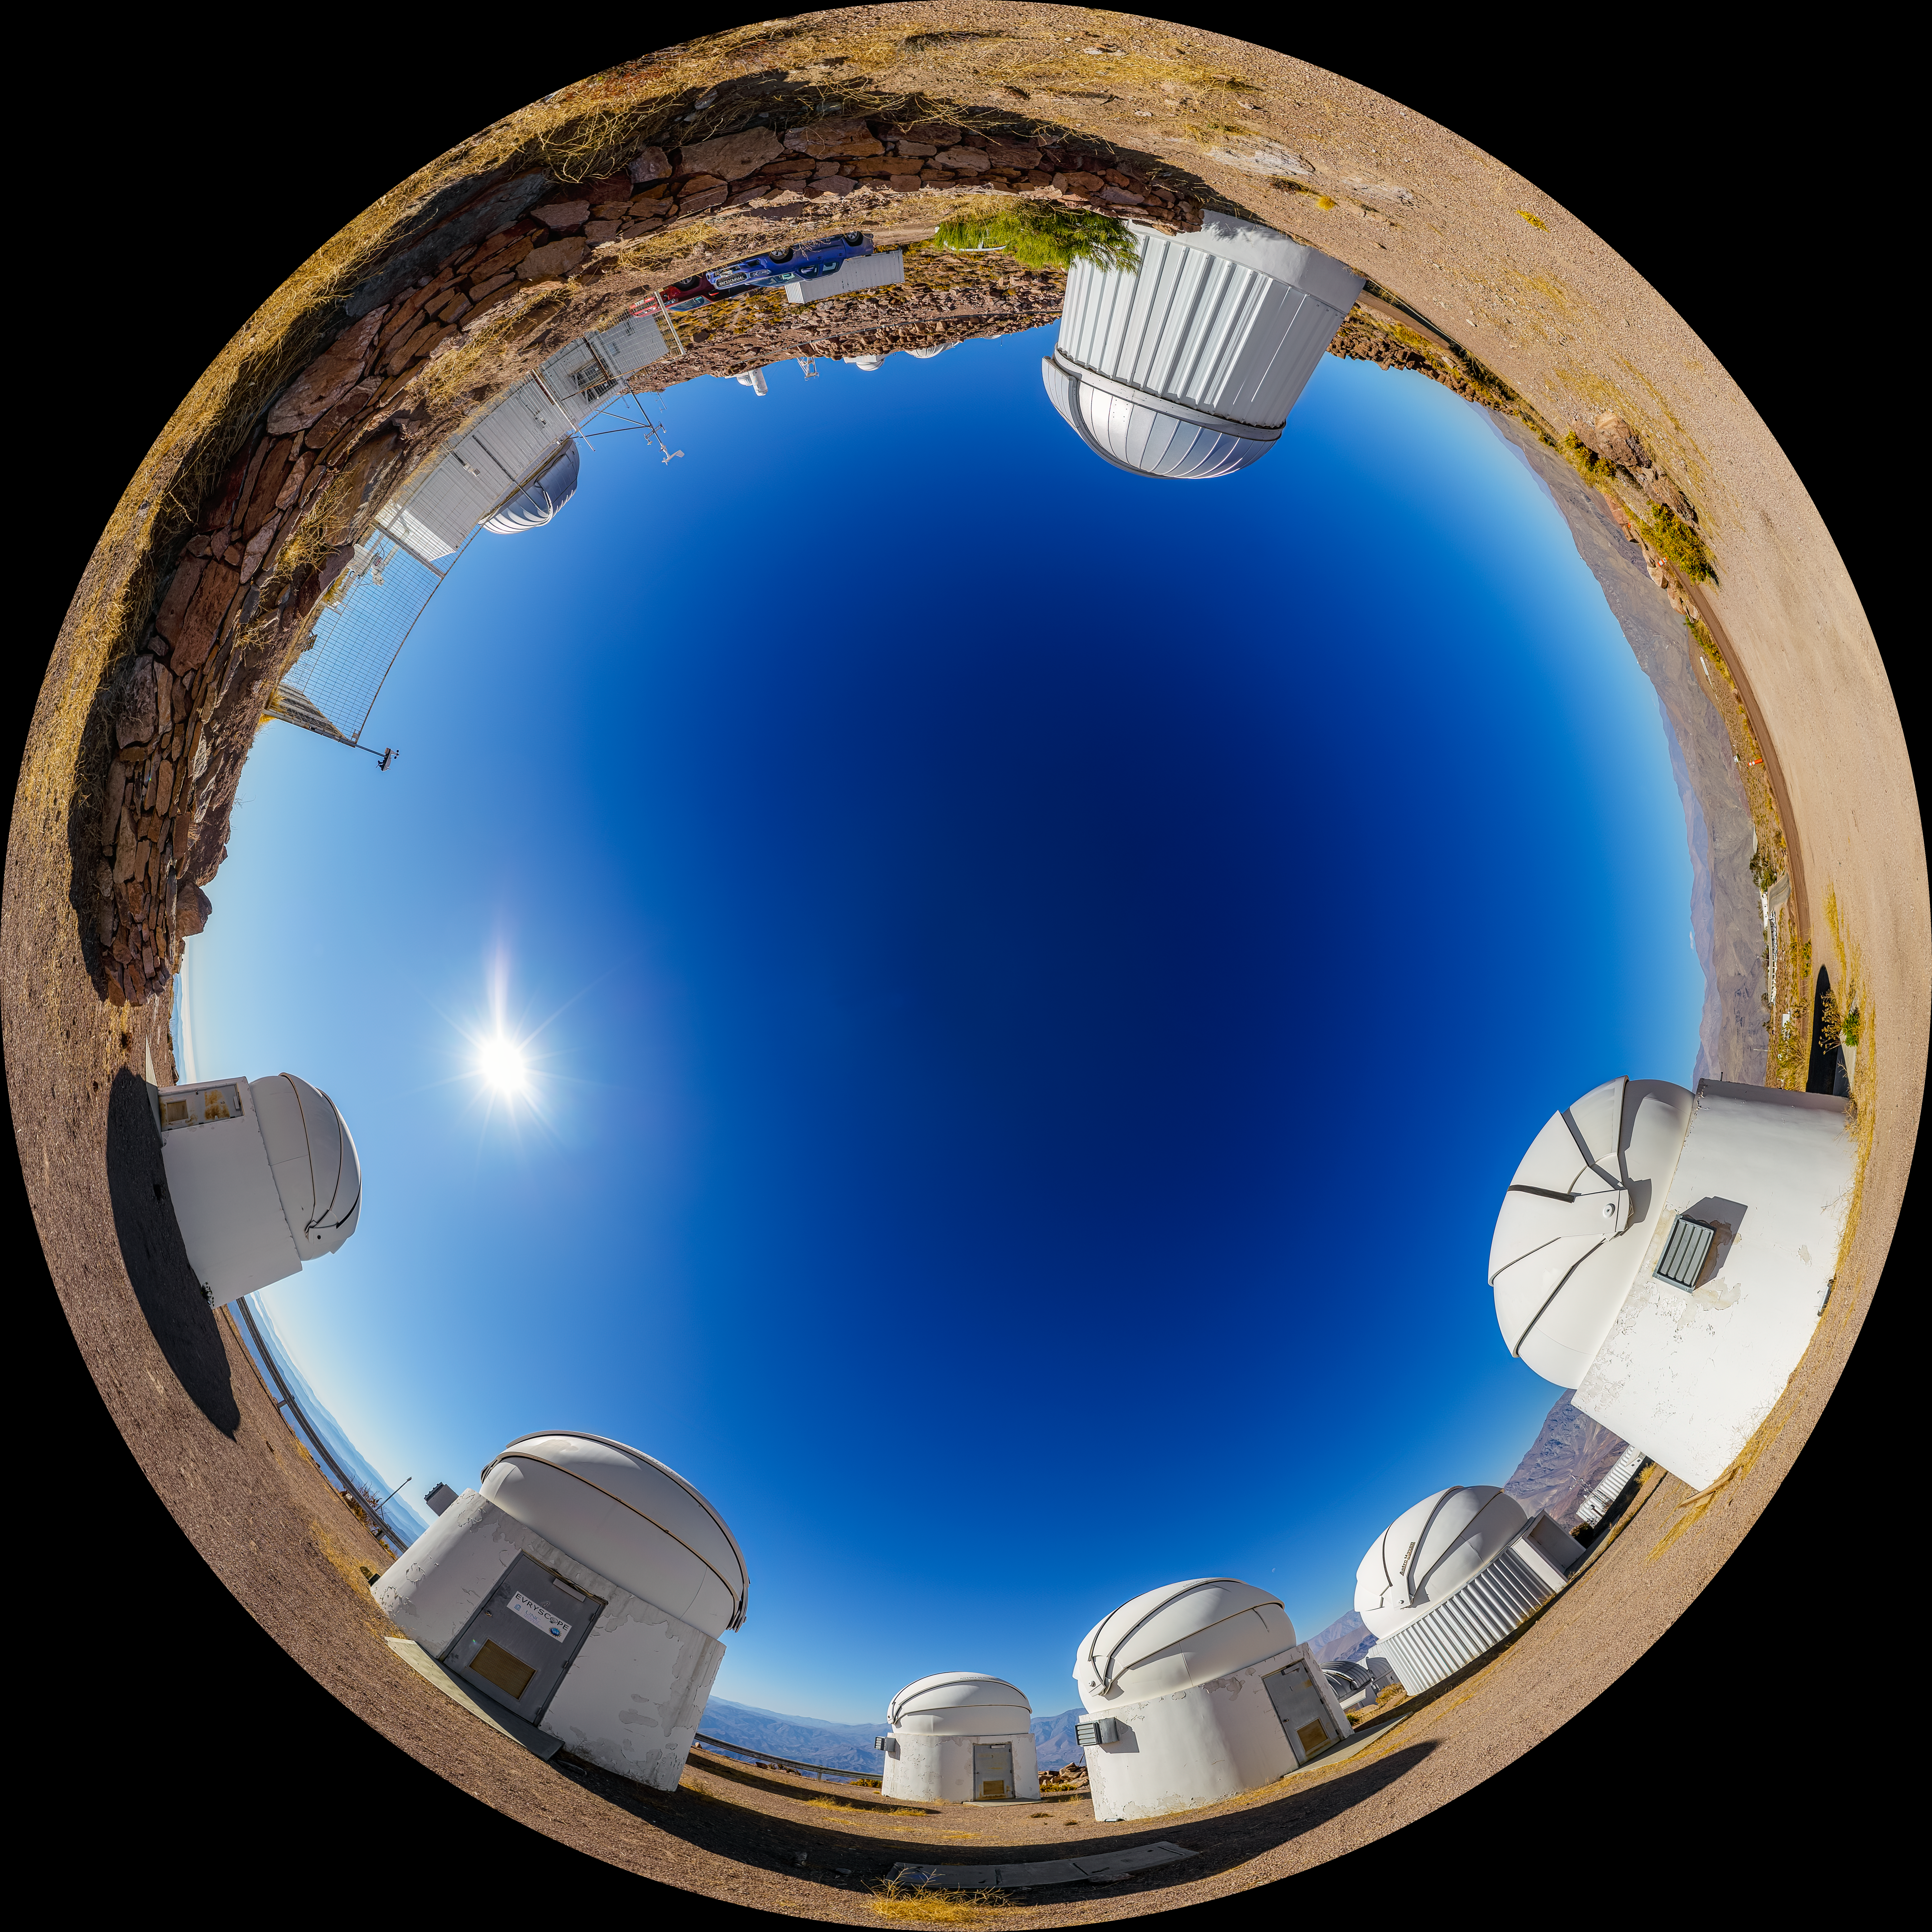

PROMPT and Evryscope-South Telescope Fulldome

A fulldome view of the Evryscope-South Telescope and the Panchromatic Robotic Optical Monitoring and Polarimetry Telescopes (PROMPT) #1, #2, #3, #5, #6, and #7 at Cerro Tololo Inter-American Observatory (CTIO), a Program of NSF NOIRLab, in Chile.

A 360 panorama version of this image can be found here.

Credit: NOIRLab/NSF/AURA/P. Horálek